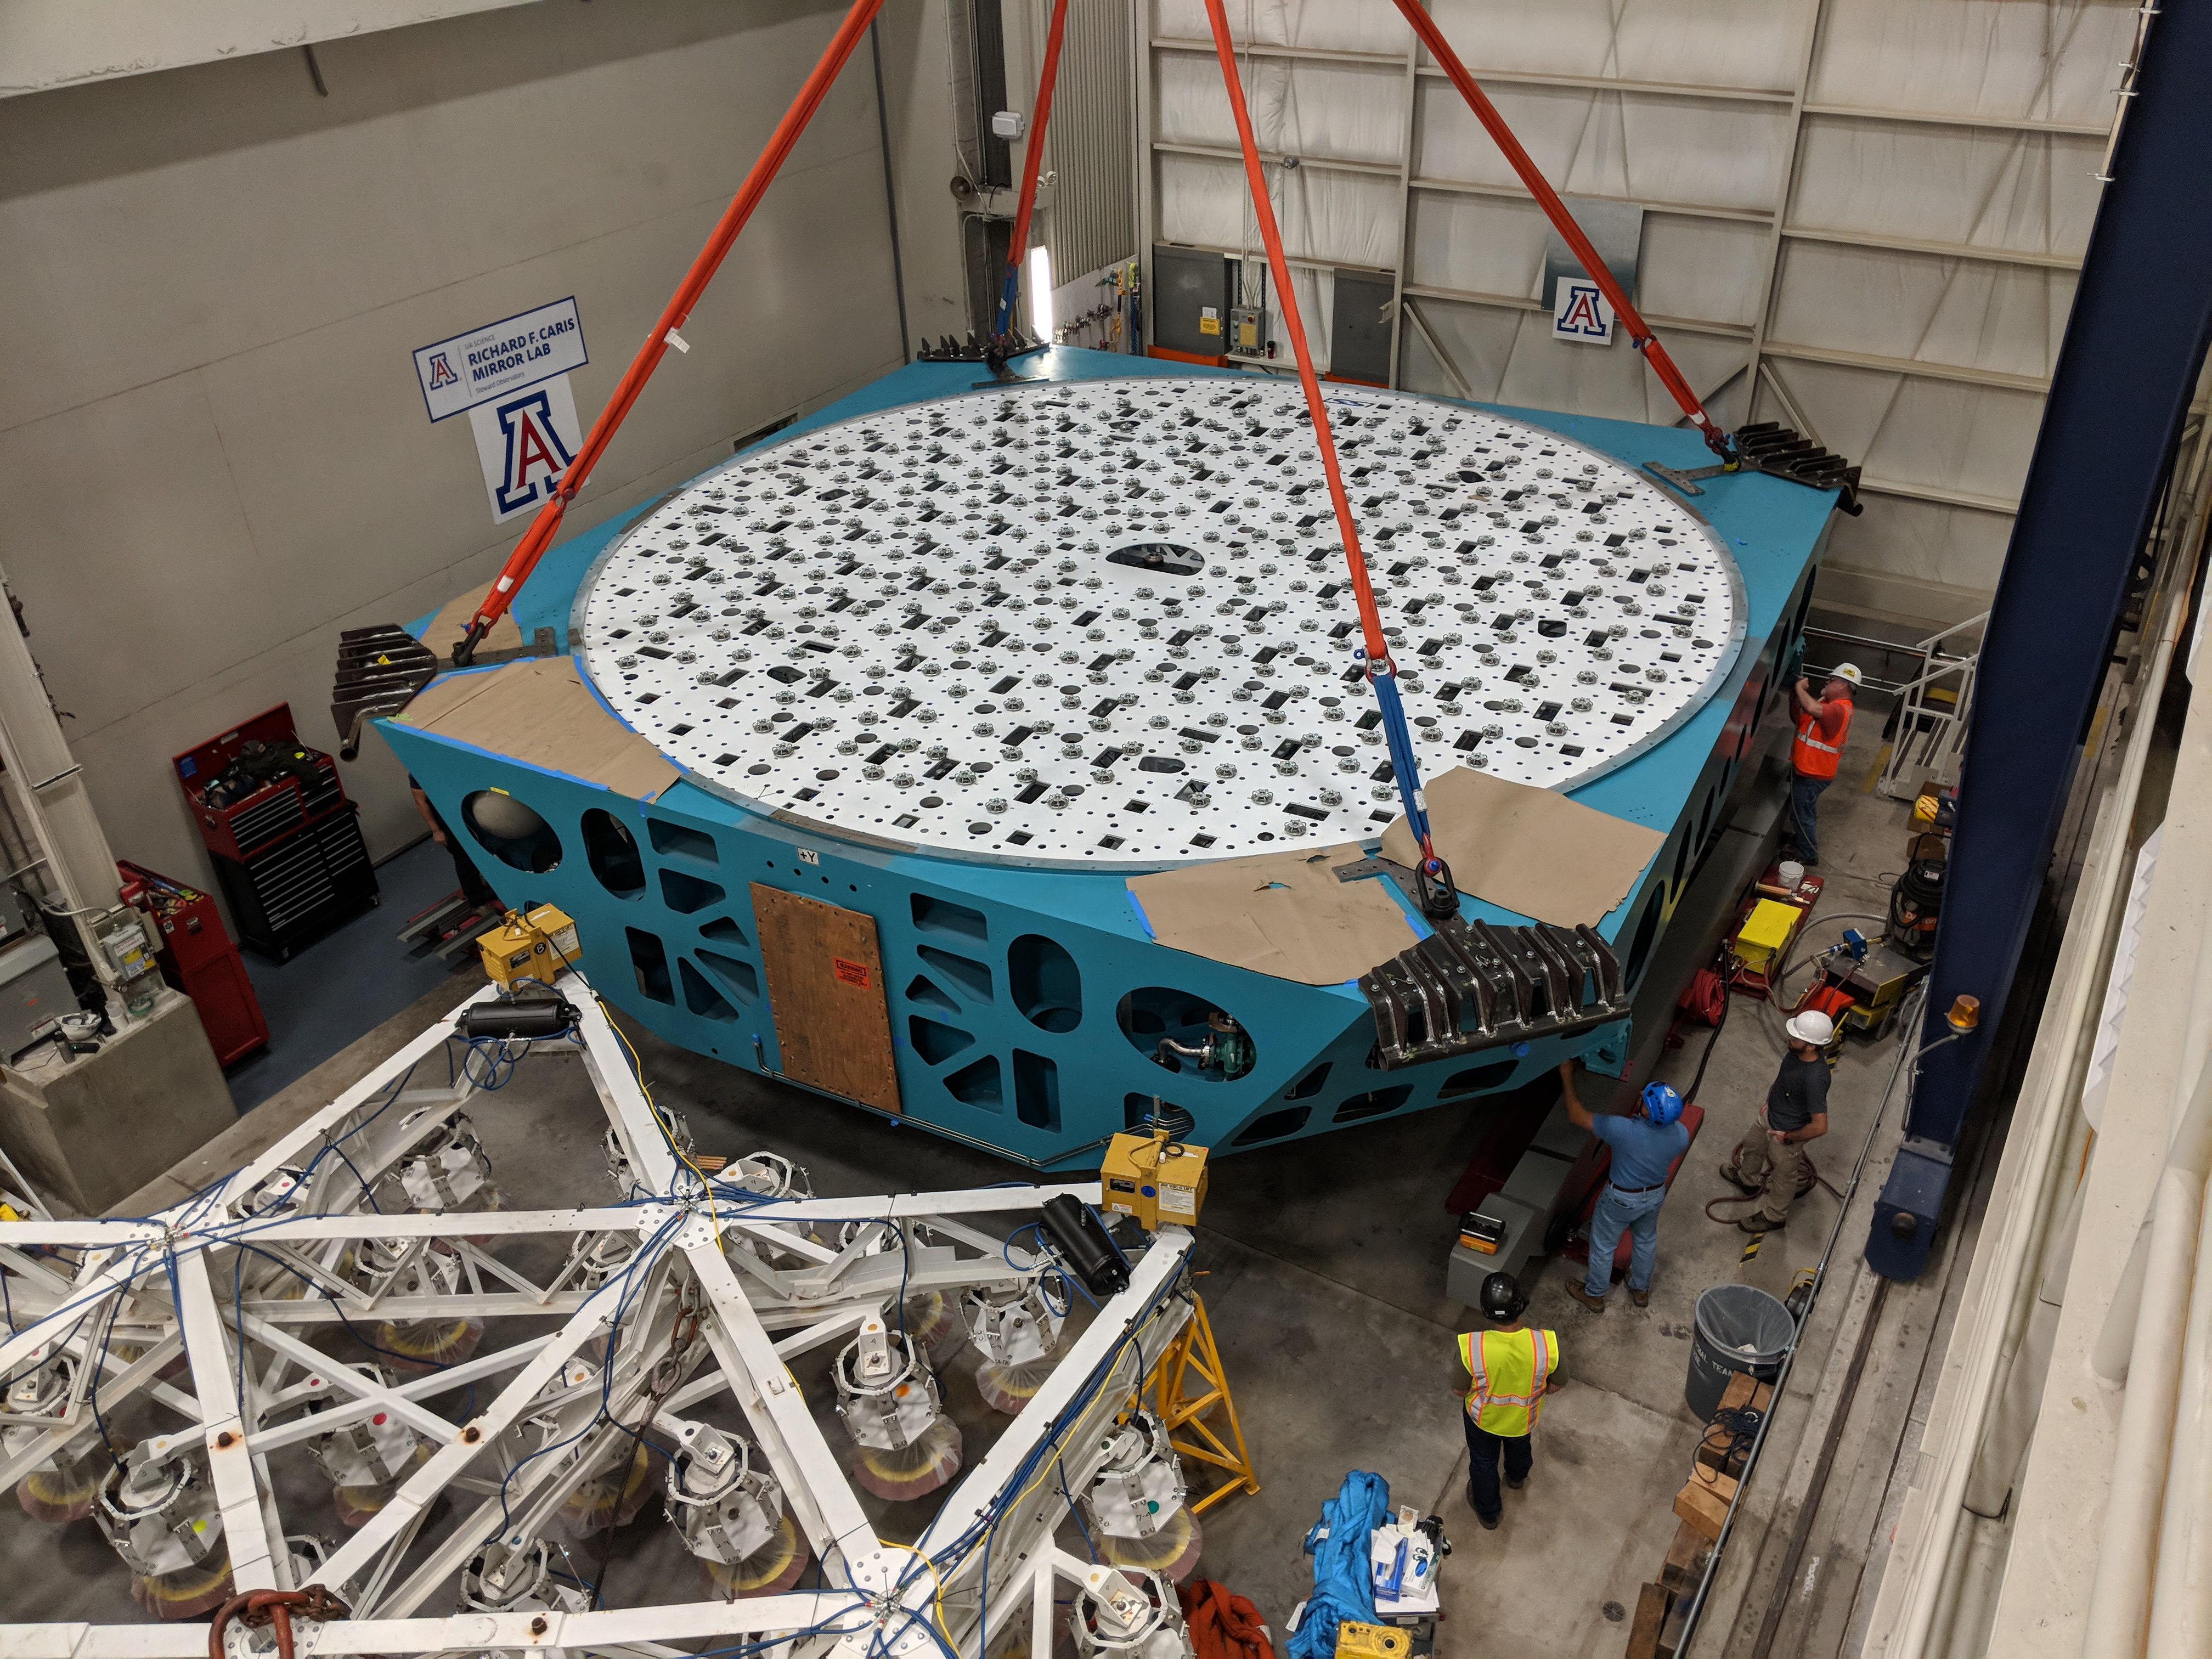

M1M3 Cell Move CAID to Mirror Lab

Early in the morning on October 10, 2018, the Primary/Tertiary Mirror (M1M3) Cell (the steel structure that supports the mirror) was moved from CAID Industries, where it was manufactured, to the Richard F. Caris Mirror Lab on the University of Arizona campus. At the Mirror Lab it will be integrated with the M1M3 mirror, which is scheduled to be removed from storage and delivered to the Mirror Lab next week.

Credit: Rubin Observatory/NSF/AURA